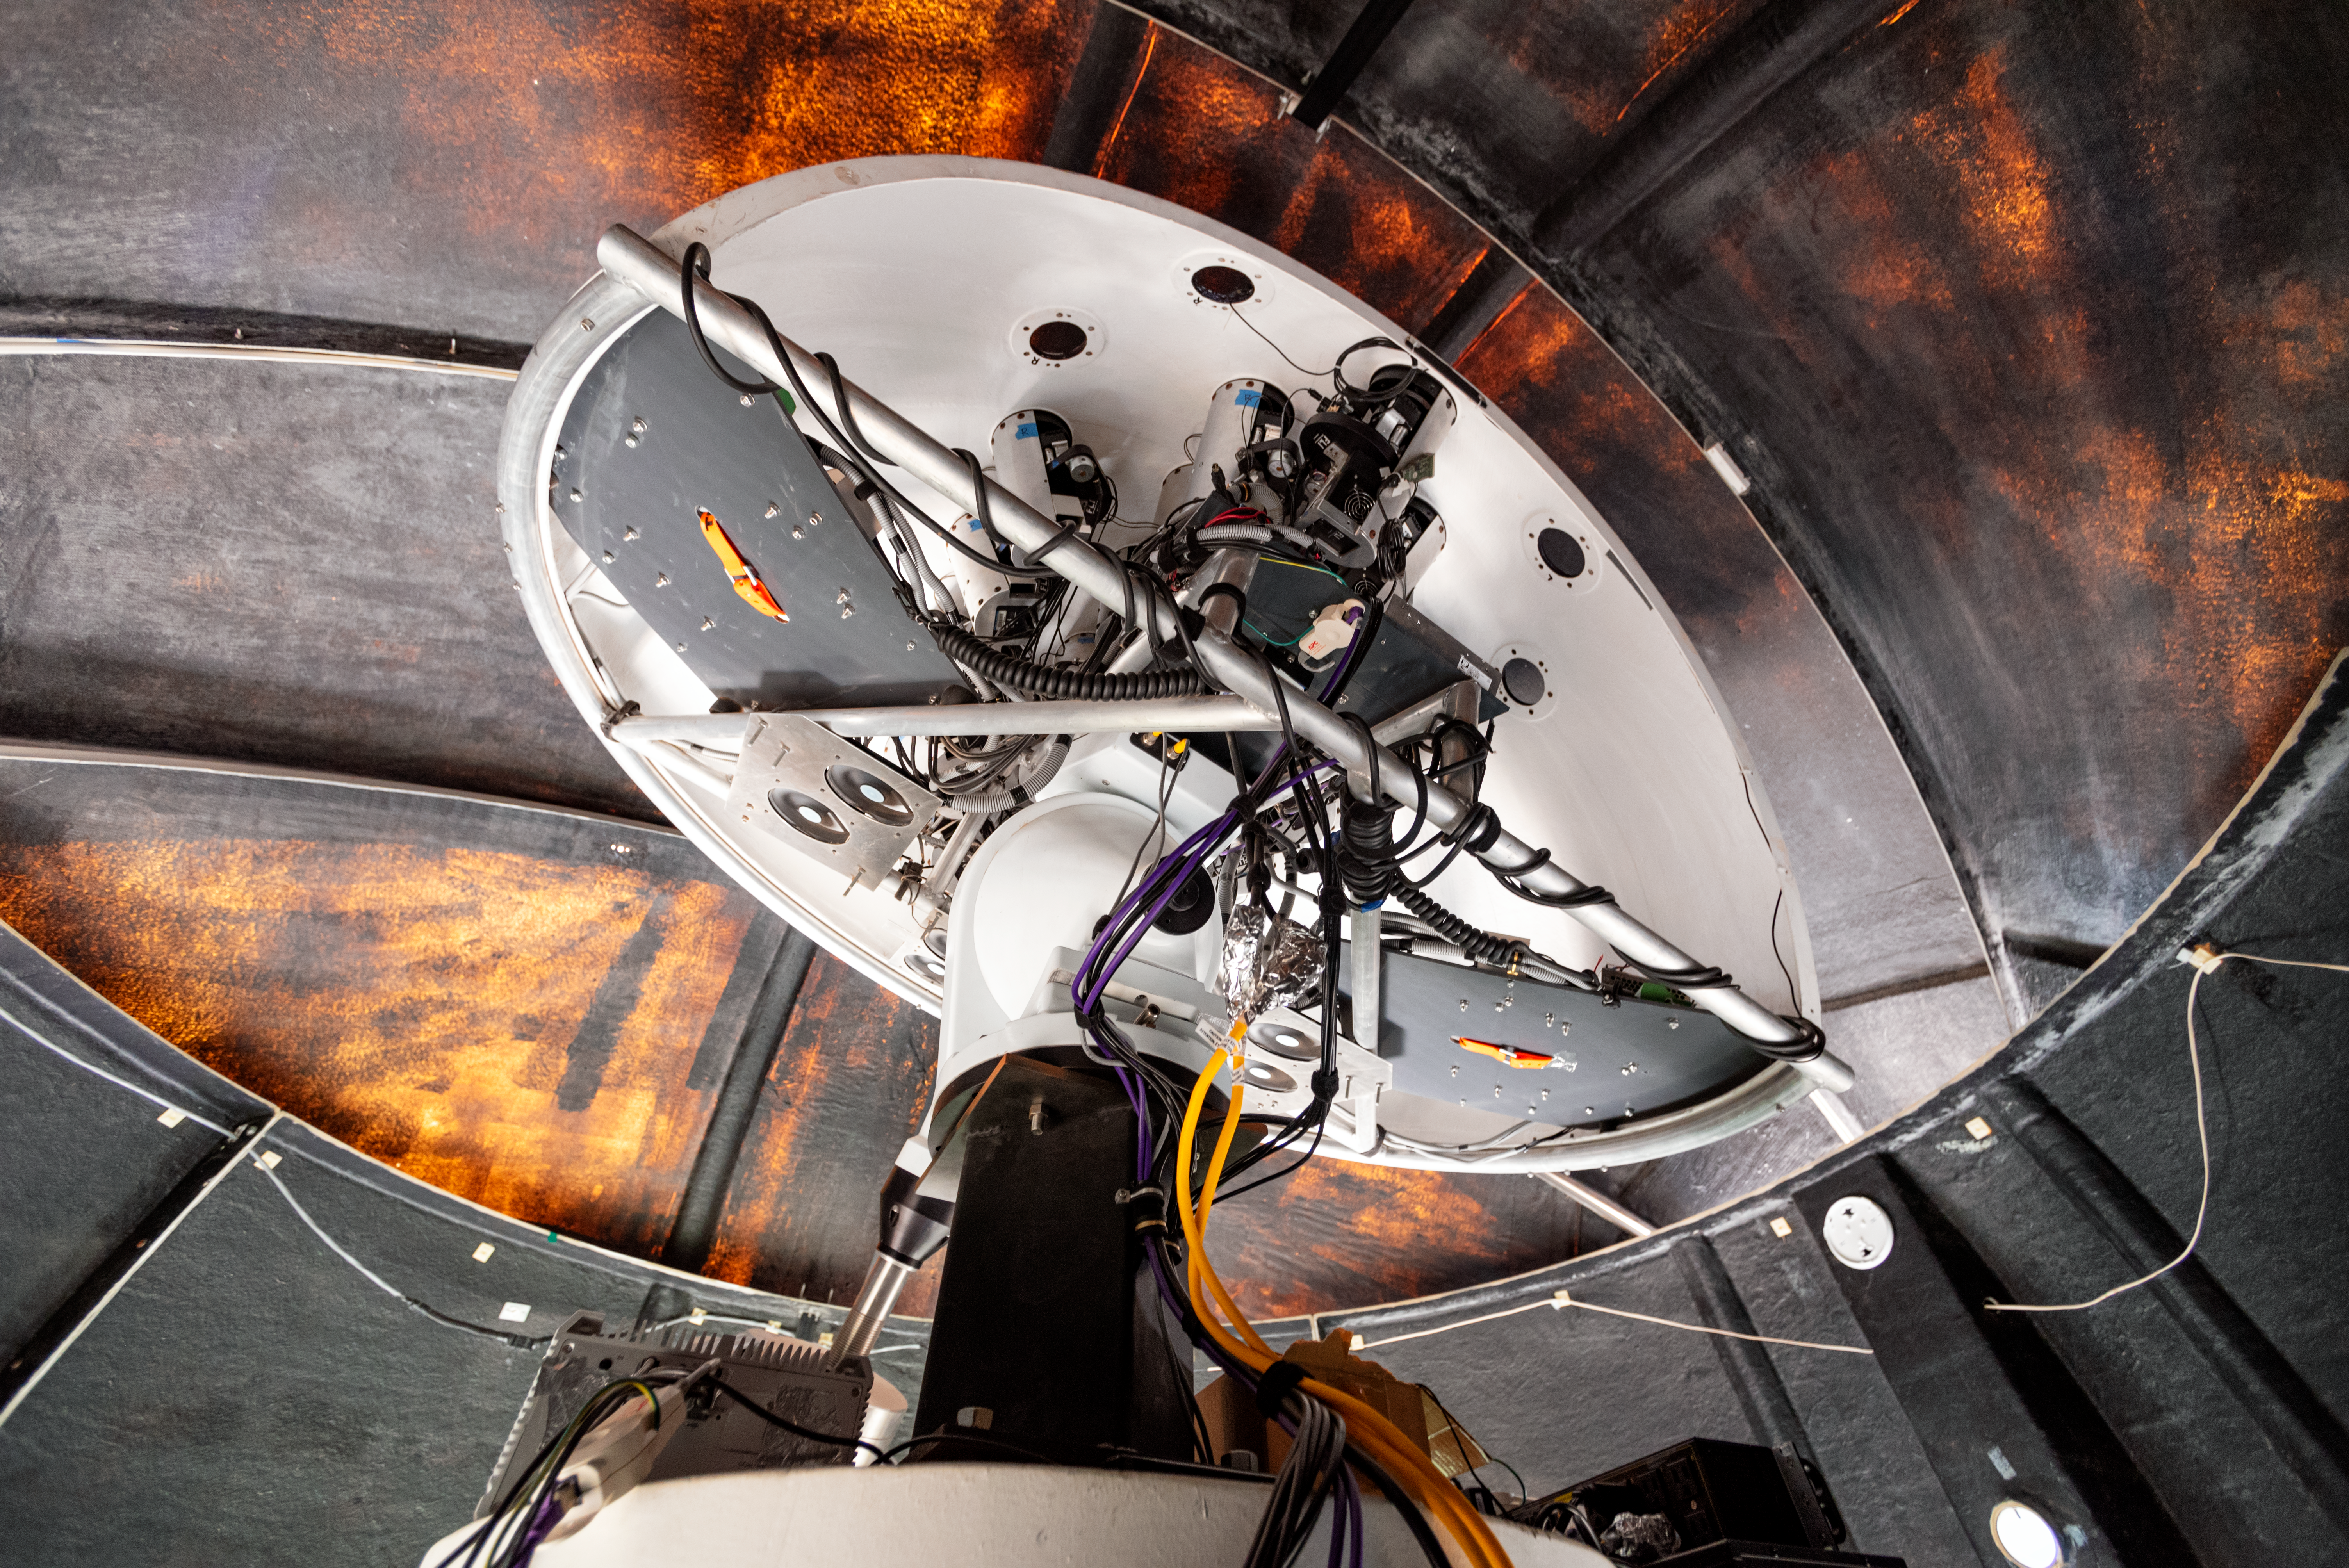

Evryscope-South Telescope

The Evryscope-South Telescope is shown in its dome at Cerro Tololo Inter-American Observatory in Chile.

Credit: CTIO/NOIRLab/NSF/AURA